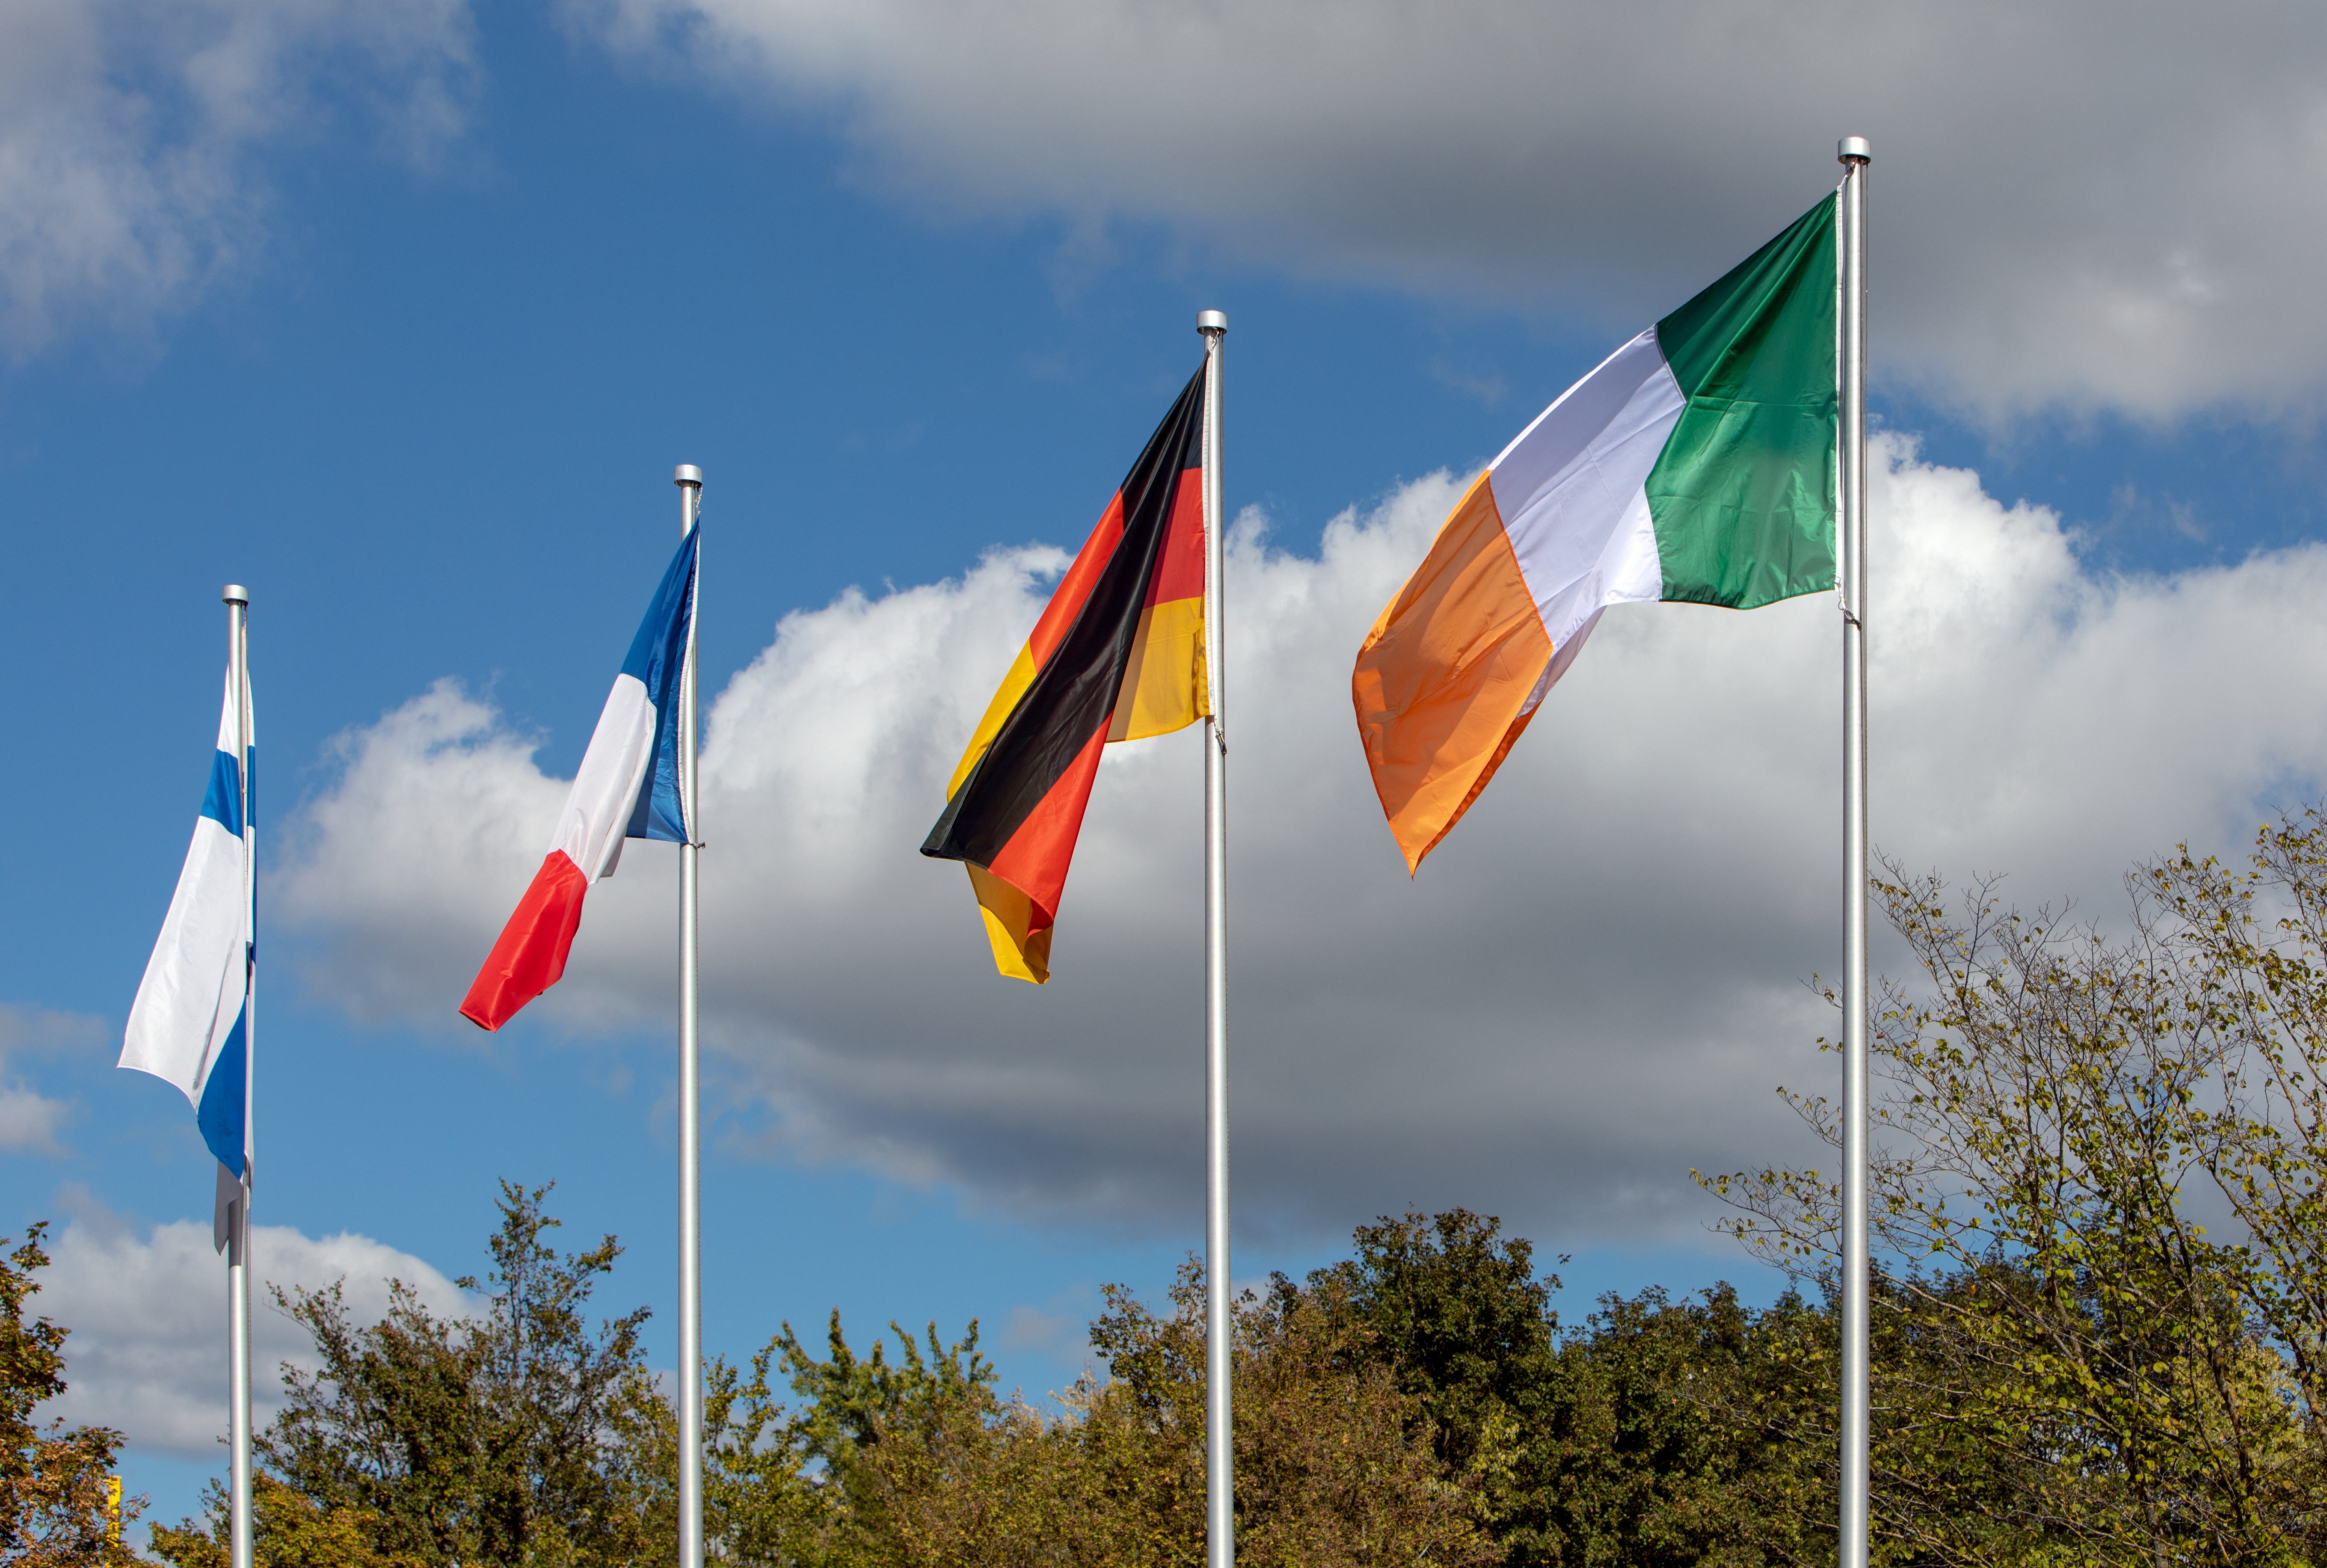

Irish flag being hoisted at ESO’s Headquarters

The Irish flag is hoisted for the first time at ESO’s Headquarters in Garching bei München, Germany, signifying Ireland becoming a Member State of ESO once the ratification process is complete. The flag joins those of the other Member States, taking the total number up to 16.

Credit: ESO